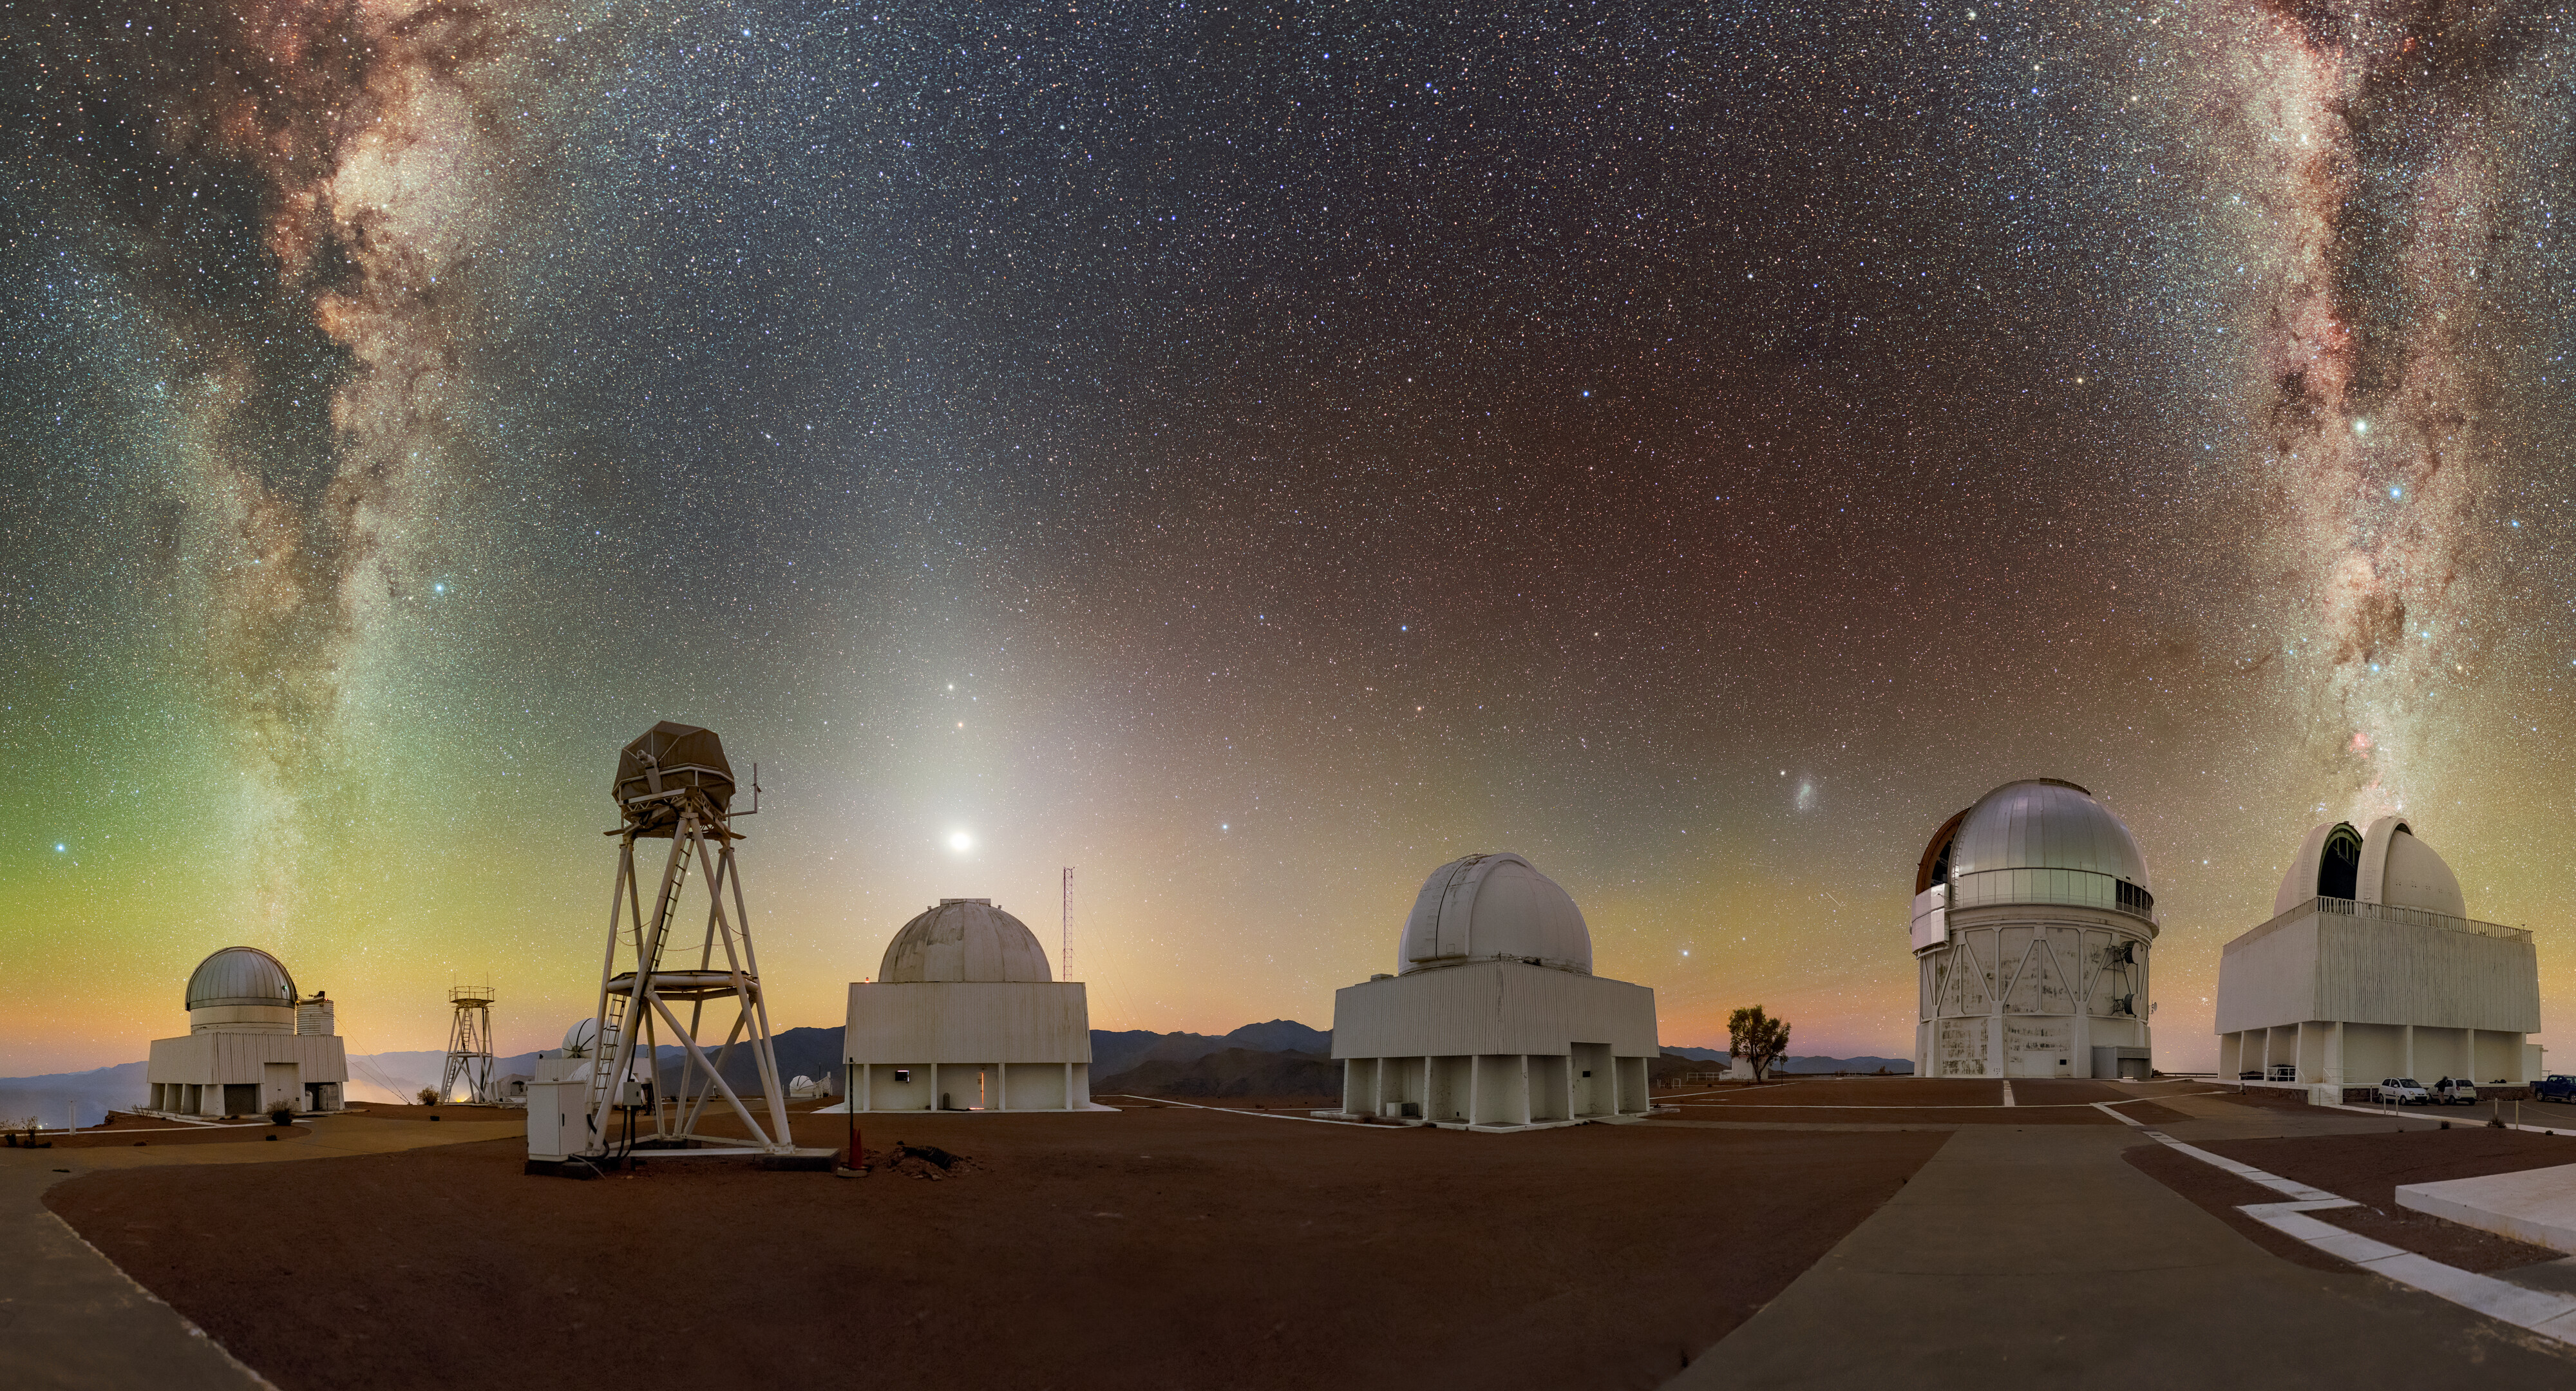

Candles on the CTIO Cake

2025 marks 60 years of regular observations at Cerro Tololo Inter-American Observatory (CTIO), a Program of NSF NOIRLab. In this panoramic image, the US Naval Observatory Deep South Telescope, the Planetary Defense 1.0-meter Telescope, and the SMARTS-GSU 1.5-meter Telescope are illuminated by celestial objects, almost like candles on a cake. The band of the Milky Way is split across the two sides of this image, framing the bright light of the planets (bottom to top) Venus, Mars, and Saturn above the Planetary Defense 1.0-meter Telescope. Telescopes visible in this image include (left to right): US Naval Observatory Deep South Telescope, DIMM1 Seeing Monitor, UBC Southern Observatory, Planetary Defense 1.0-meter Telescope, Curtis Schmidt Telescope, Víctor M. Blanco 4-meter Telescope, and SMARTS-GSU 1.5-meter Telescope.

Today, there are 40 telescopes in total at CTIO — a testament to vision for the continued operations of this remote observatory on the steep summit of Cerro Tololo and nearby Cerro Pachón. Telescopes at CTIO have been used for major discoveries in astronomy, including evidence of an expanding universe, and to produce remarkable datasets, like the Dark Energy Survey (DES). You can read more about these discoveries and the history of CTIO on the NOIRLab Blog. Here’s to another 60 years of worldwide astronomical research from CTIO!

This photo was taken as part of the NOIRLab 2022 Photo Expedition to all the NOIRLab sites. Petr Horálek, the photographer, is a NOIRLab Audiovisual Ambassador.

Credit: CTIO/NOIRLab/NSF/AURA/P. Horálek (Institute of Physics in Opava)